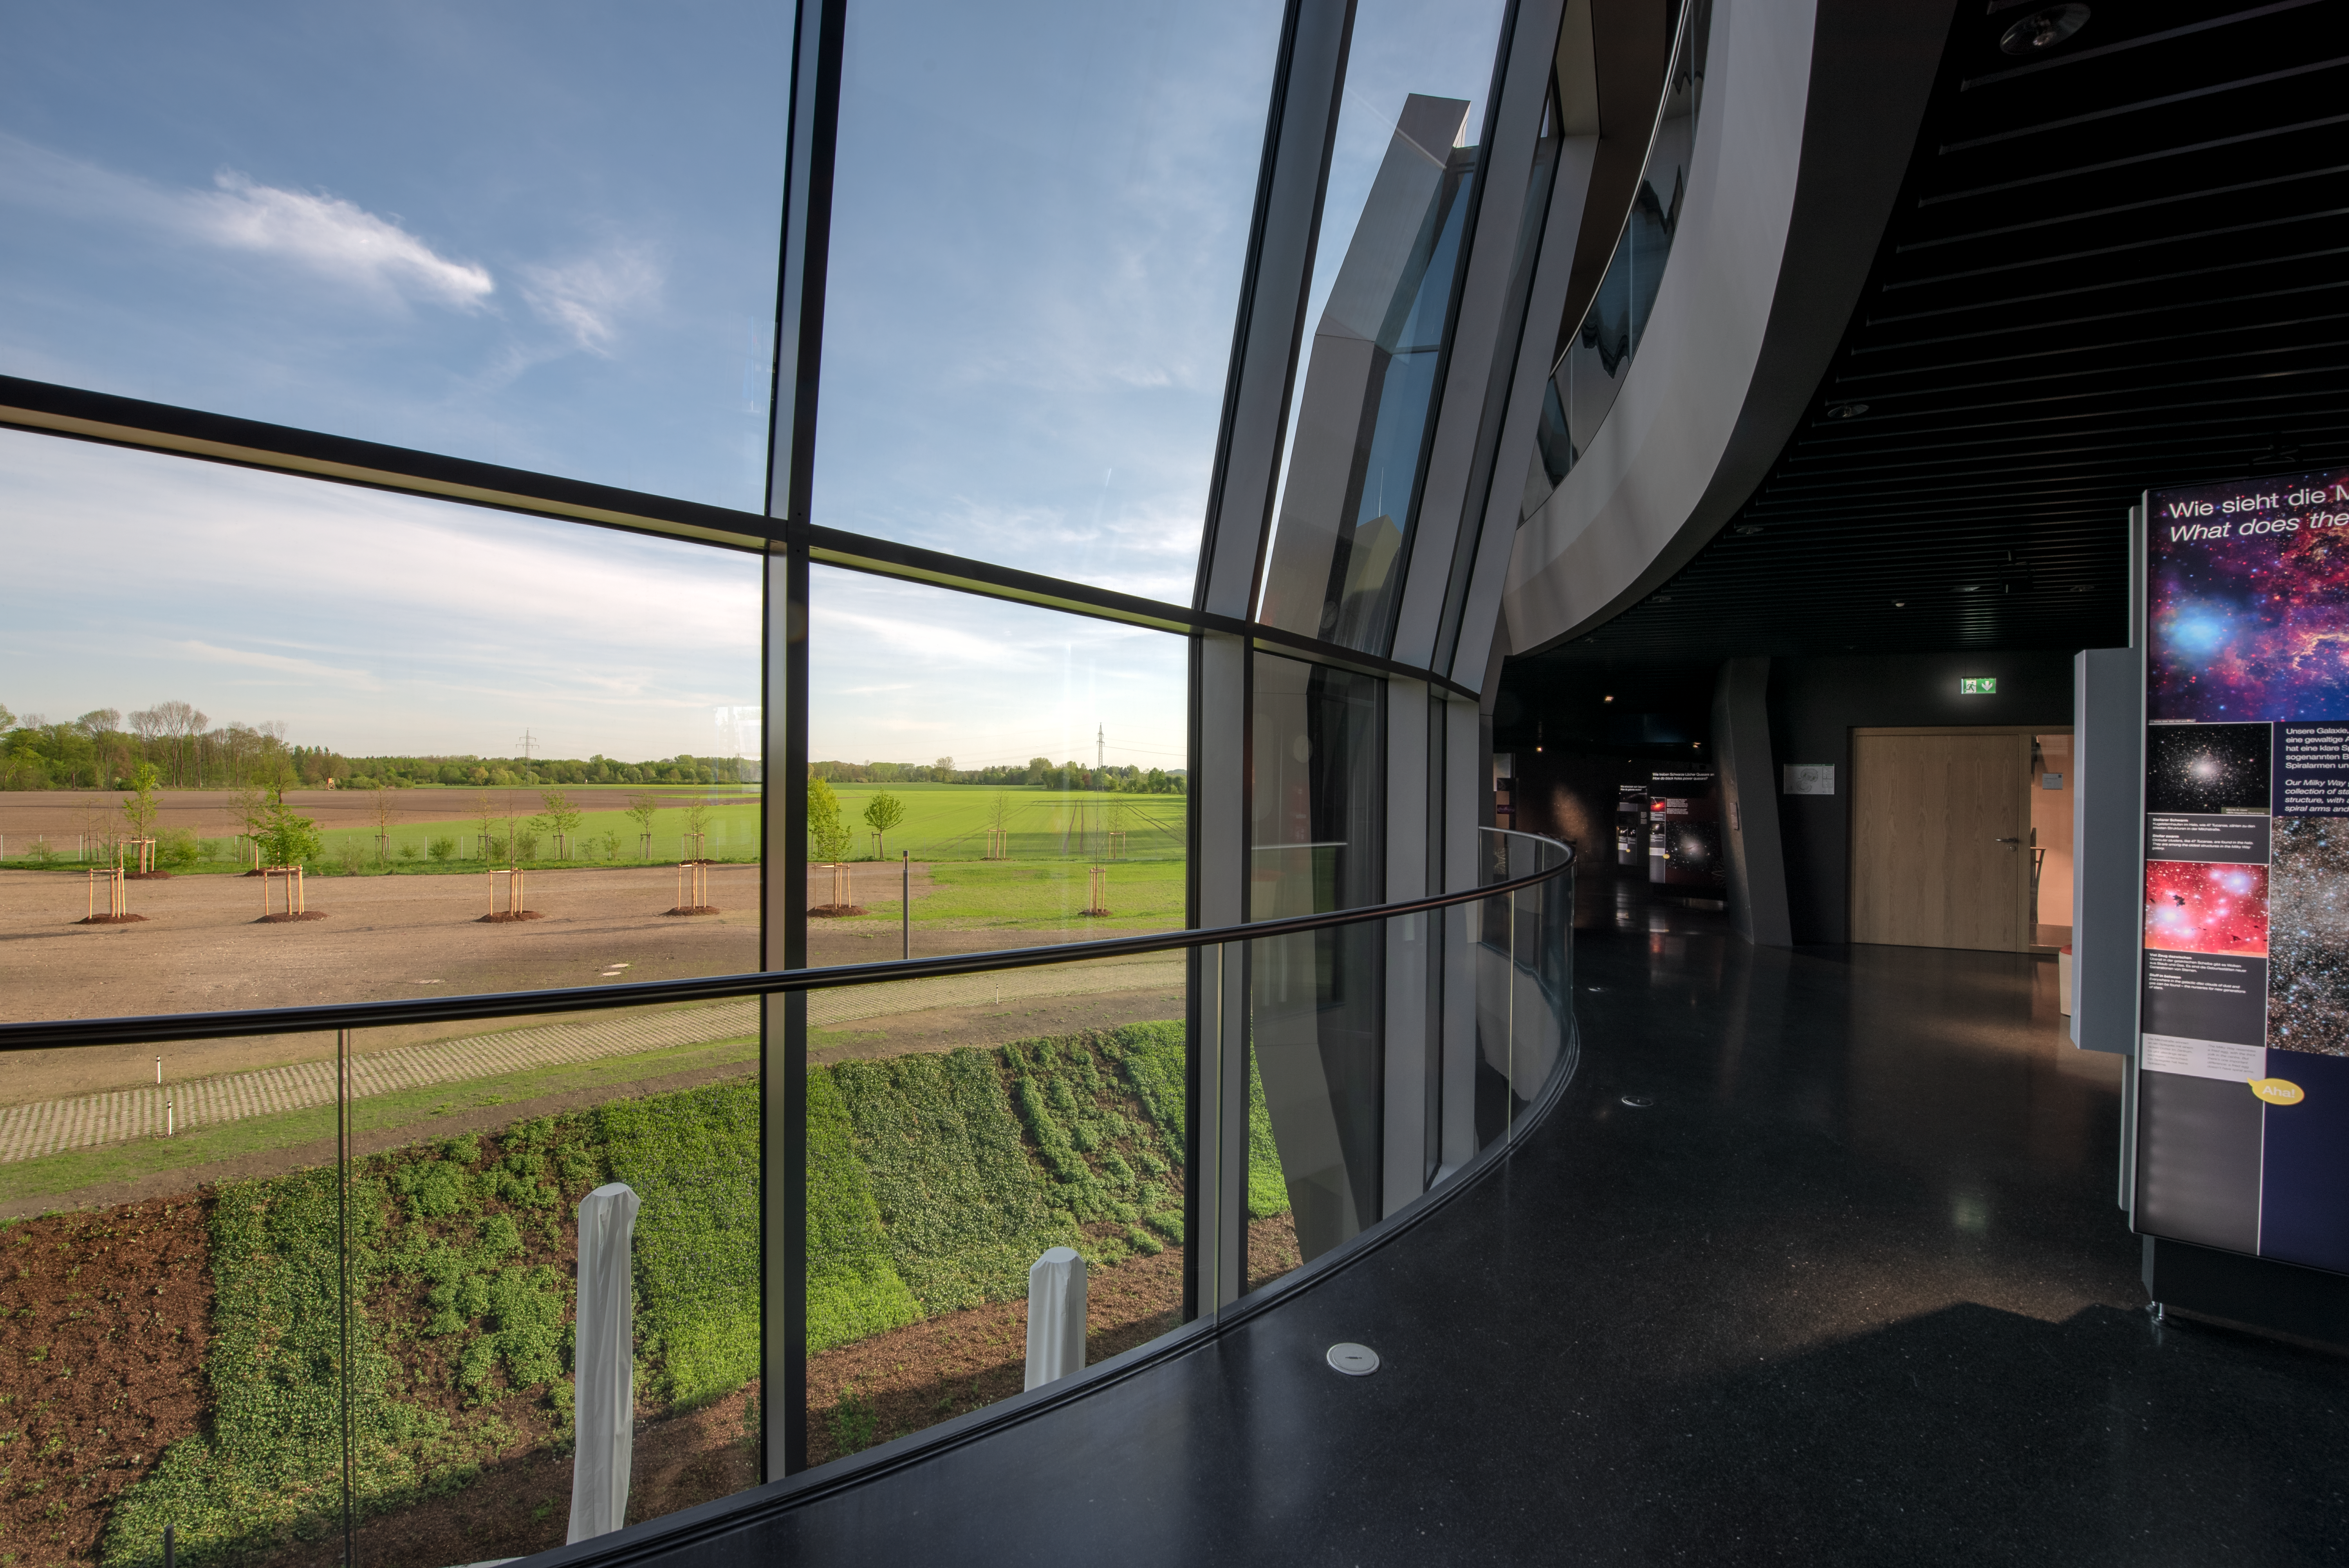

Exhibition with a view

The exhibition path at ESO Supernova Planetarium & Visitor Centre follows a spiral pattern around the building. Along the way take a look out of the window at the great view of the surrounding area.

Credit: ESO/M. Kornmesser